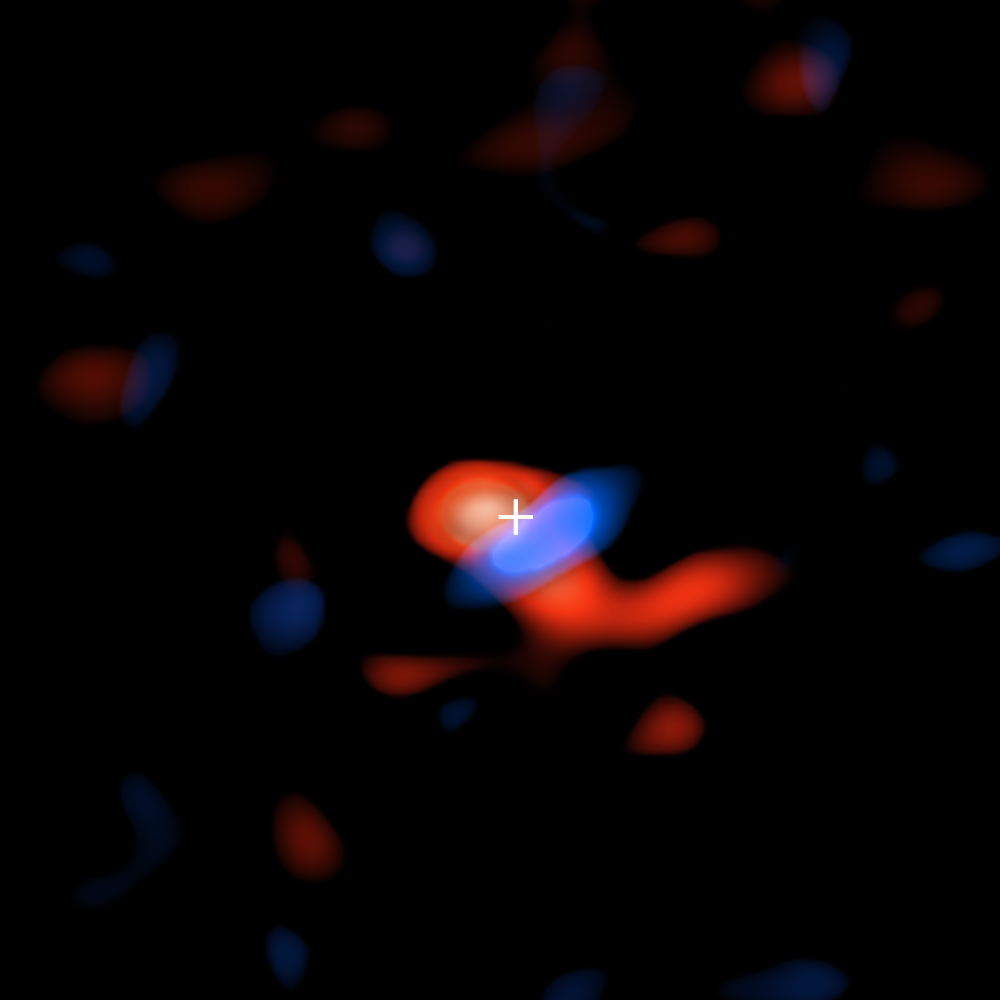

Cool, Nebulous Ring around Milky Way’s Supermassive Black Hole

ALMA image of the disk of cool hydrogen gas flowing around the supermassive black hole at the center of our galaxy. The colors represent the motion of the gas relative to Earth: the red portion is moving away, so the radio waves detected by ALMA are slightly stretched, or shifted, to the "redder" portion of the spectrum; the blue color represents gas moving toward Earth, so the radio waves are slightly scrunched, or shifted, to the "bluer" portion of the spectrum.

Credit: ALMA (ESO/NAOJ/NRAO), E.M. Murchikova; NRAO/AUI/NSF, S. Dagnello